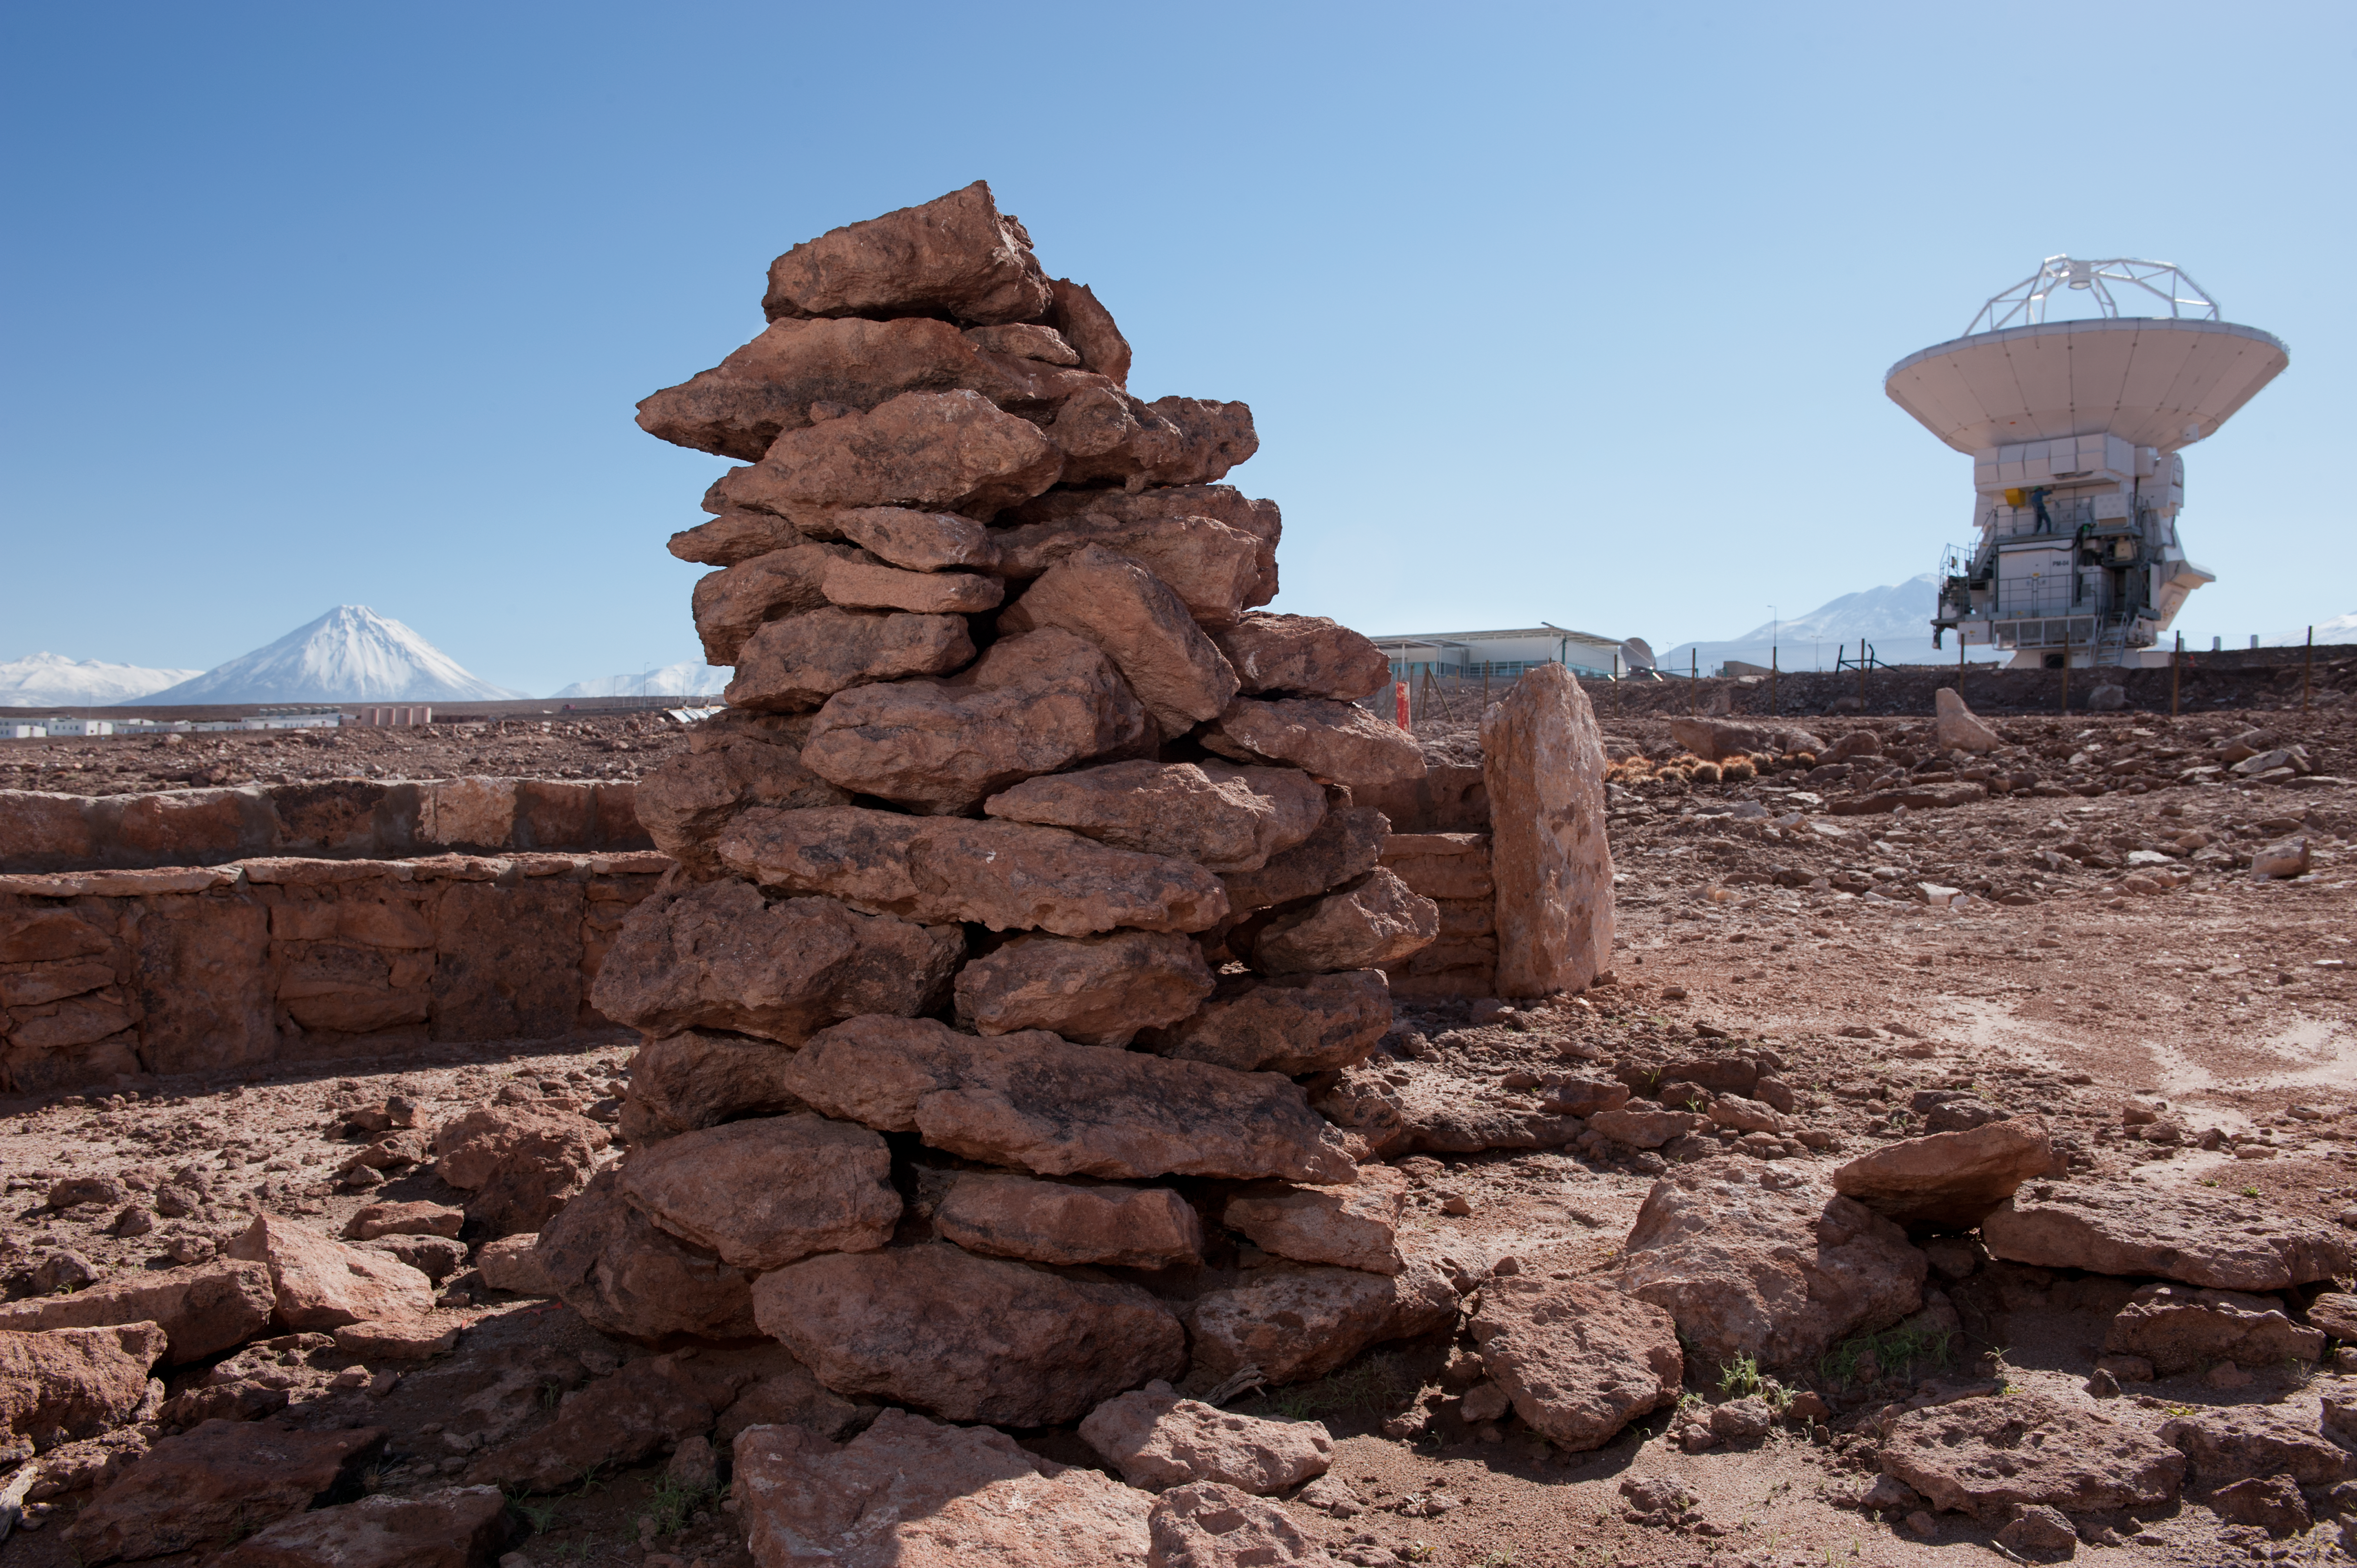

Stones

Stones shot from near US assembly site, looking towards the Japanese assembly site (and Japanese antenna). From Laura Ventura, who in turn got this from the archaeologist in charge of this: “Apacheta: a man-made formation of stones gathered as offerings by indigenous people to the keeper of the roads, placed on special locations, such as the peaks of hills or upon cordillera/mountain paths (openings or crossing points), water sources, or refuge places. There, the indian walkers would leave a rock, coloured wools, coca leaves, strong drinking alcohol or water, as symbolic offerings to the ancestral spirits and to their divinities. Places for meetings and departures, a demonstration of profound devotion within Andean religiosity. This work by the OSF of Conservation and Validation of the Cultural Patrimony of the “apacheta”, is included in the program of the Study of Environmental Impact undertaken by the Chilean Archaeologist Ana María Barón, in the entire territory covered by the ALMA Project, from its beginnings in 2003, also including the protection of “The Barrio Estancia”, which today is a Site Museum.

Credit: ESO/Max Alexander